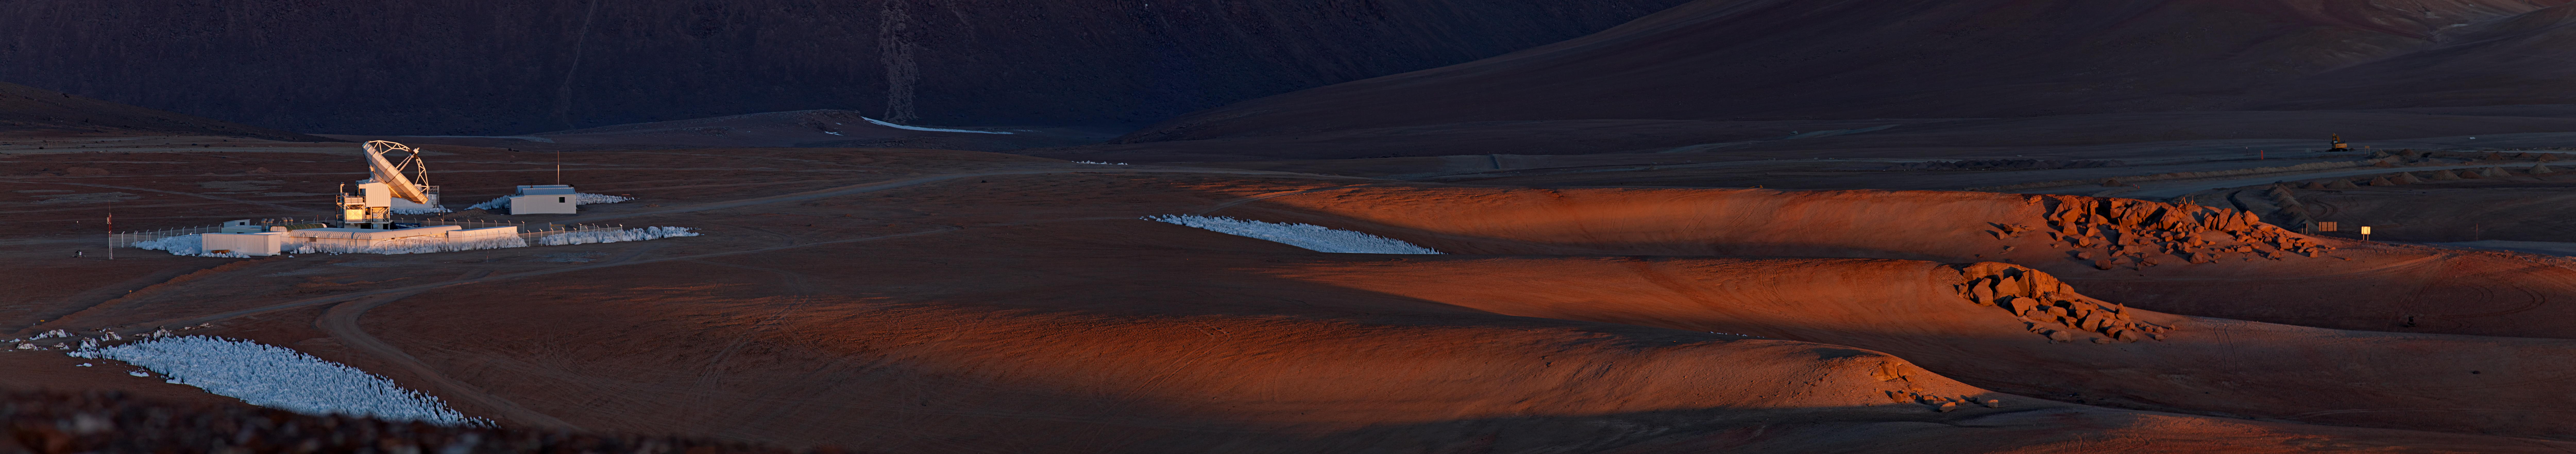

A place to unveil the mysteries of the cold universe

This beautiful panoramic picture taken by Babak Tafreshi, an ESO Photo Ambassador, shows the last rays of sunlight bathing the Chajnantor Plateau in Chile’s Atacama region. The plateau is the home of the Atacama Pathfinder Experiment (APEX) telescope, which can be seen on the left of the panorama. From this remote place on Earth, 5000 metres above sea level, APEX studies the “cold Universe”.

APEX is a 12-metre-diameter telescope that observes light at millimetre and submillimetre wavelengths. Astronomers observing with APEX can see phenomena which would be invisible at shorter wavelengths. The telescope enables them to study molecular clouds — the dense regions of gas and cosmic dust where new stars are being born — which are dark and obscured by dust in visible or infrared light, but which glow brightly at these relatively longer wavelengths. Astronomers use this light to study the chemical and physical conditions in the clouds. This wavelength range is also ideal for studying some of the earliest and most distant galaxies in the Universe.

Since it began operating in 2005, APEX has produced many important science results. For example, APEX teamed up with ESO’s Very Large Telescope to detect matter being torn apart by the black hole at the centre of the Milky Way (eso0841), a result counted among the ESO Top 10 Astronomical Discoveries.

Clusters of white penitentes can be seen on the ground around APEX. The penitentes (Spanish for penitents) are a curious natural phenomenon found in high-altitude regions, typically more than 4000 metres above sea level. They are thin spikes of hardened snow or ice, with their blades pointing towards the Sun, attaining heights from a few centimetres up to several metres.

APEX is a collaboration between the Max Planck Institute for Radio Astronomy (MPIfR), the Onsala Space Observatory (OSO) and ESO. Operation of APEX at Chajnantor is entrusted to ESO.

APEX’s 12-metre dish is based on a prototype antenna for another observatory on Chajnantor, the Atacama Large Millimeter/submillimeter Array (ALMA). ALMA will have an array of fifty-four 12-metre antennas and twelve 7-metre antennas, when it is completed in 2013. ESO is the European partner in this international astronomy facility, which is a partnership of Europe, North America and East Asia in cooperation with the Republic of Chile.

Credit: ESO/B. Tafreshi (twanight.org)